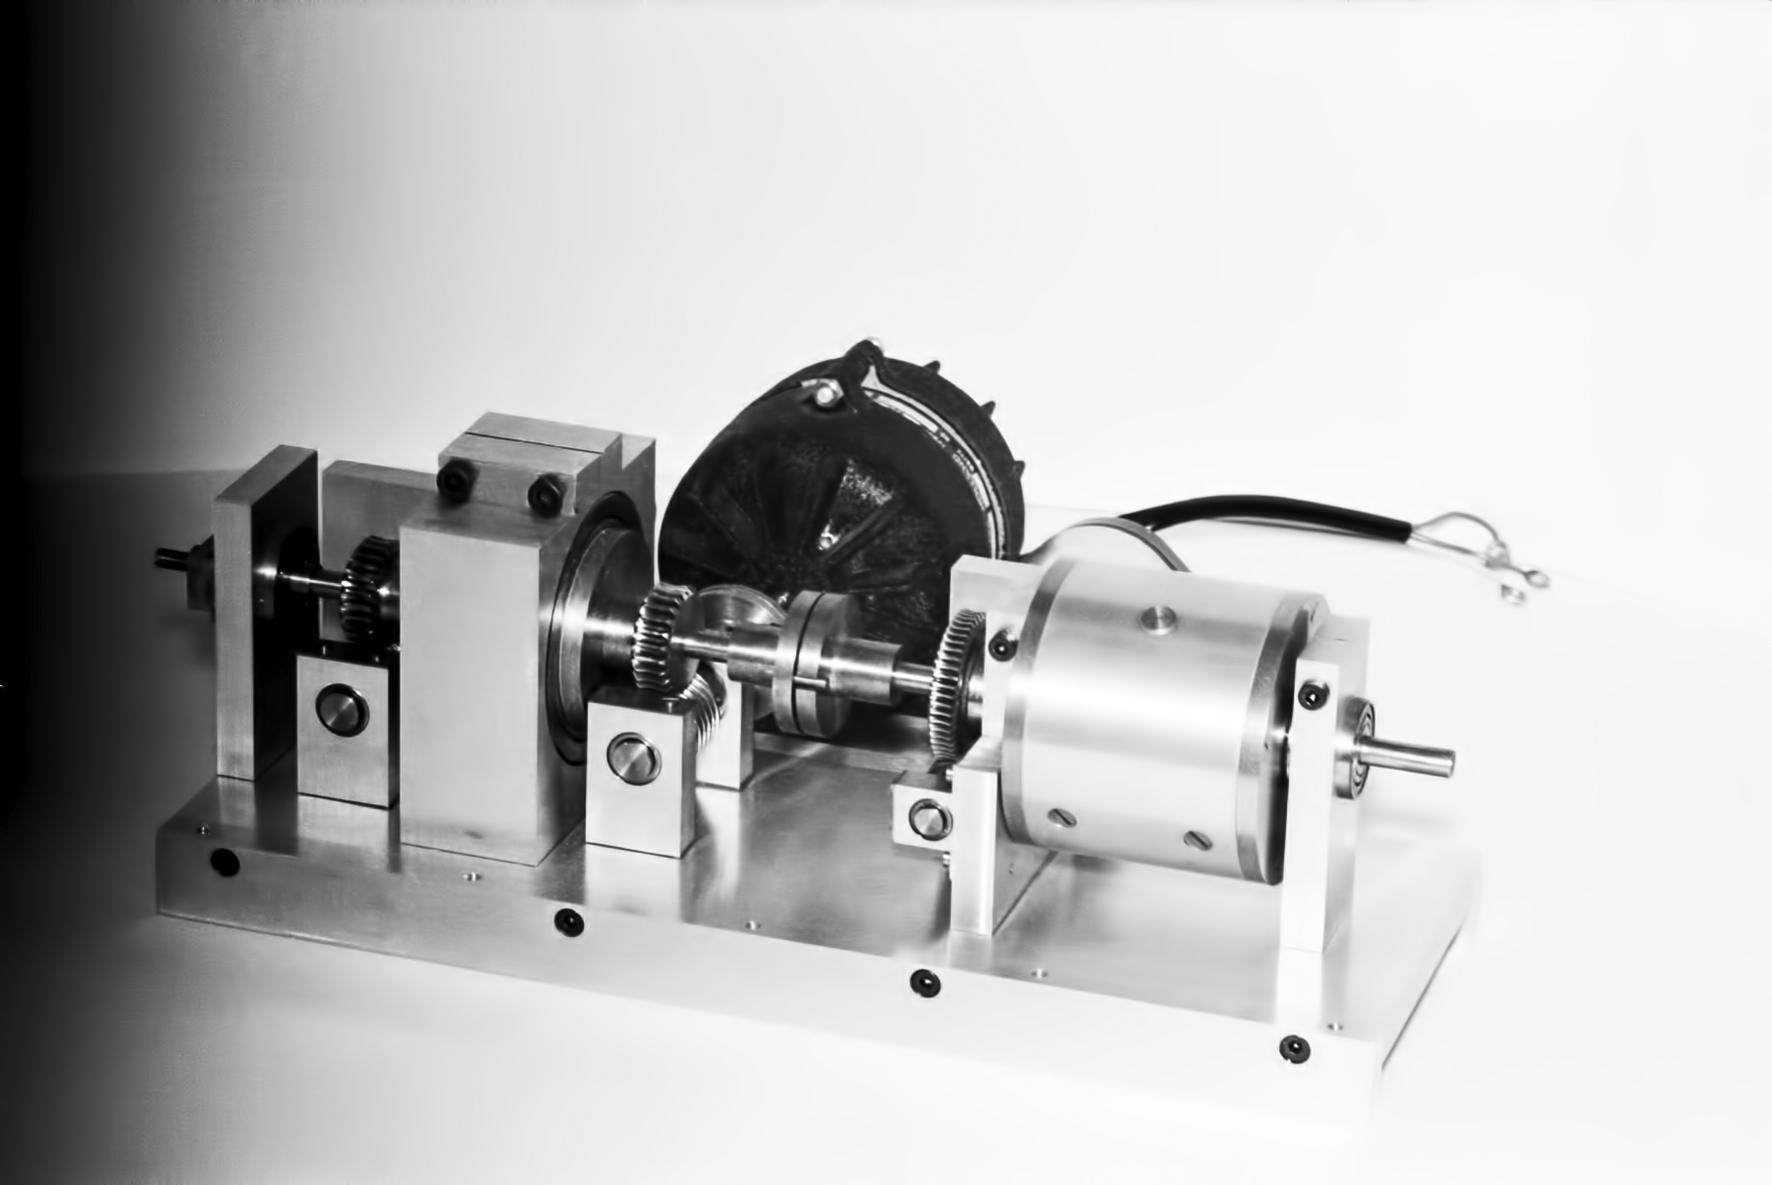

Assembling the ESO 1-metre telescope

The ESO 1-metre telescope was the first telescope installed at the La Silla Observatory, in 1966. It was used until 1994 as a photometric telescope, both in the visible with a single channel photometer, and in the infrared with an InSb photometer and a bolometer. Since 1994 it has been fully dedicated to the DENIS project.

Credit: ESO